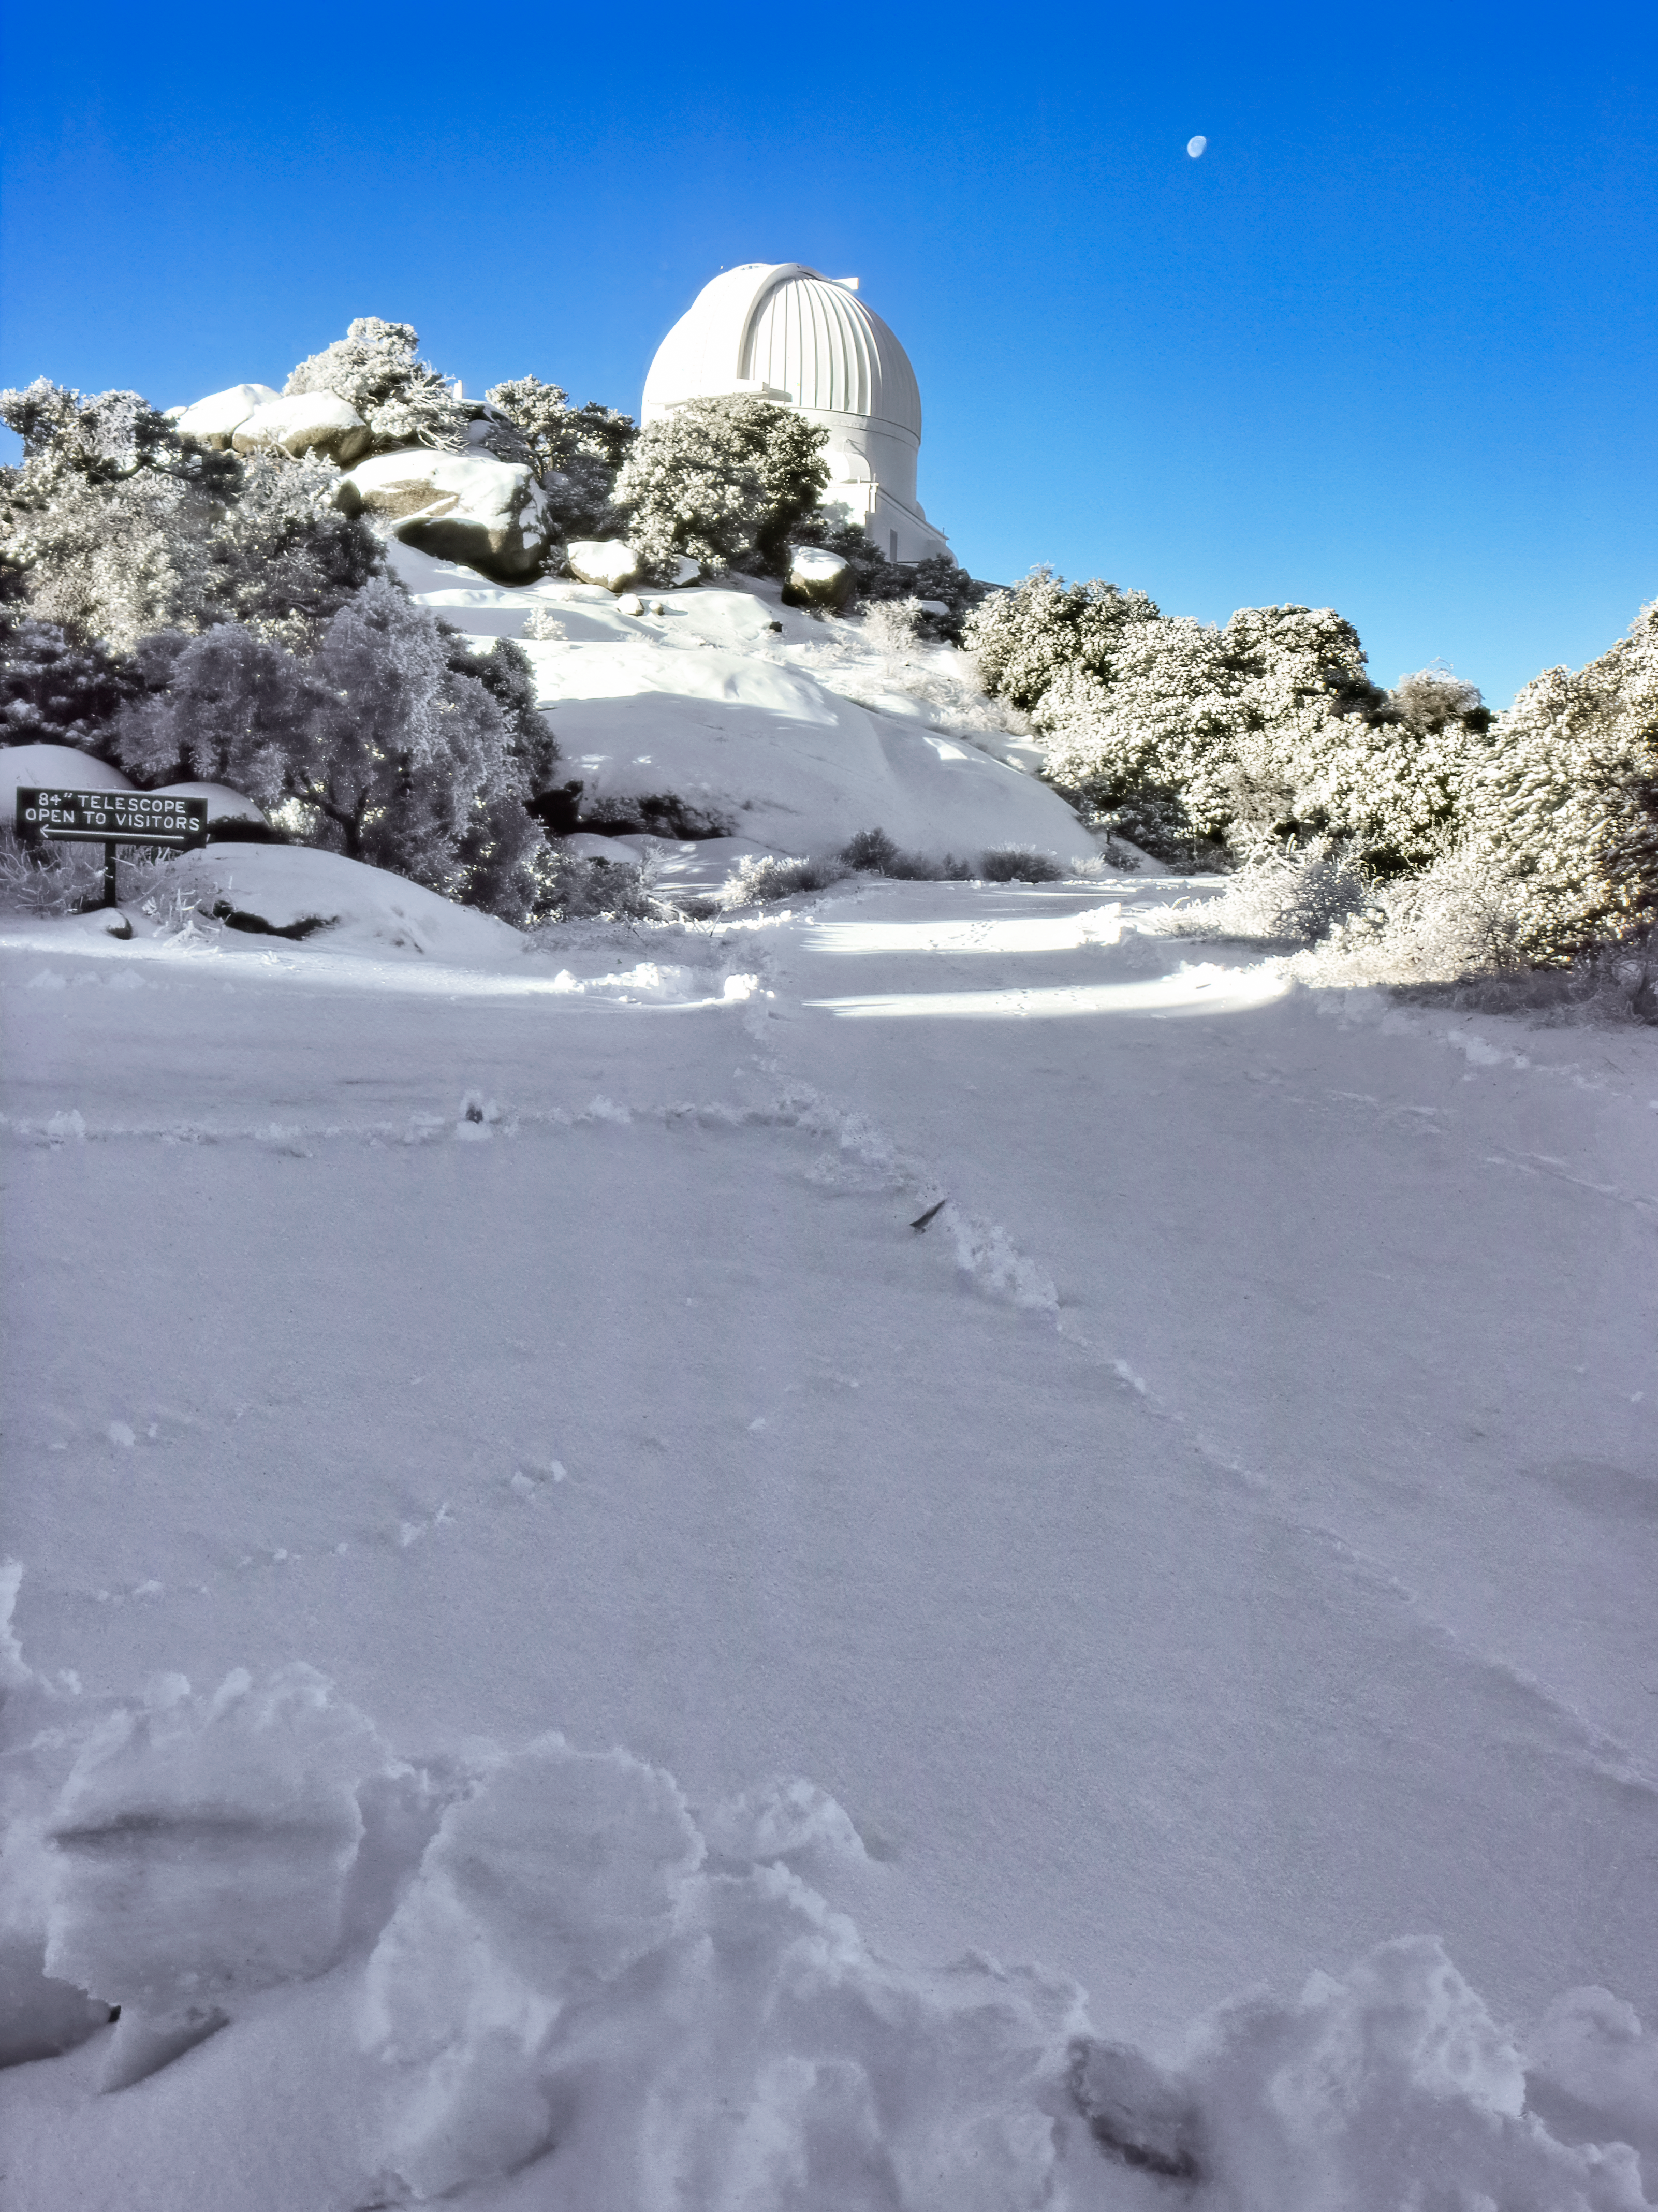

WIYN 0.9-meter Telescope in the Snow

Carey Portnoy, a former Technical Assistant at NSF Kitt Peak National Observatory, captured this image in the late 1970s. It shows the WIYN 0.9-meter Telescope after it snowed at the observatory.

This image is part of NSF NOIRLab’s historical archives.

Credit: KPNO/NOIRLab/NSF/AURA/C. Portnoy